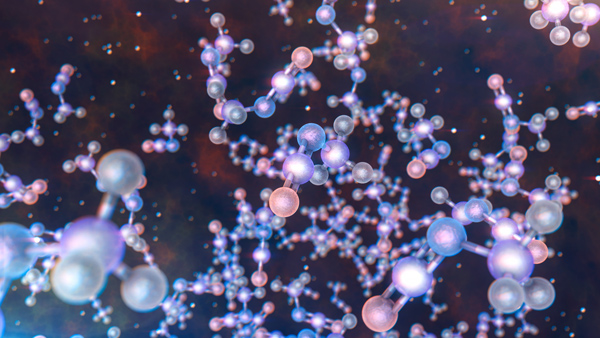

Prebiotic molecules

The discovery could help astronomers understand how life on Earth came about.

Credit: ESO / L. Calçada